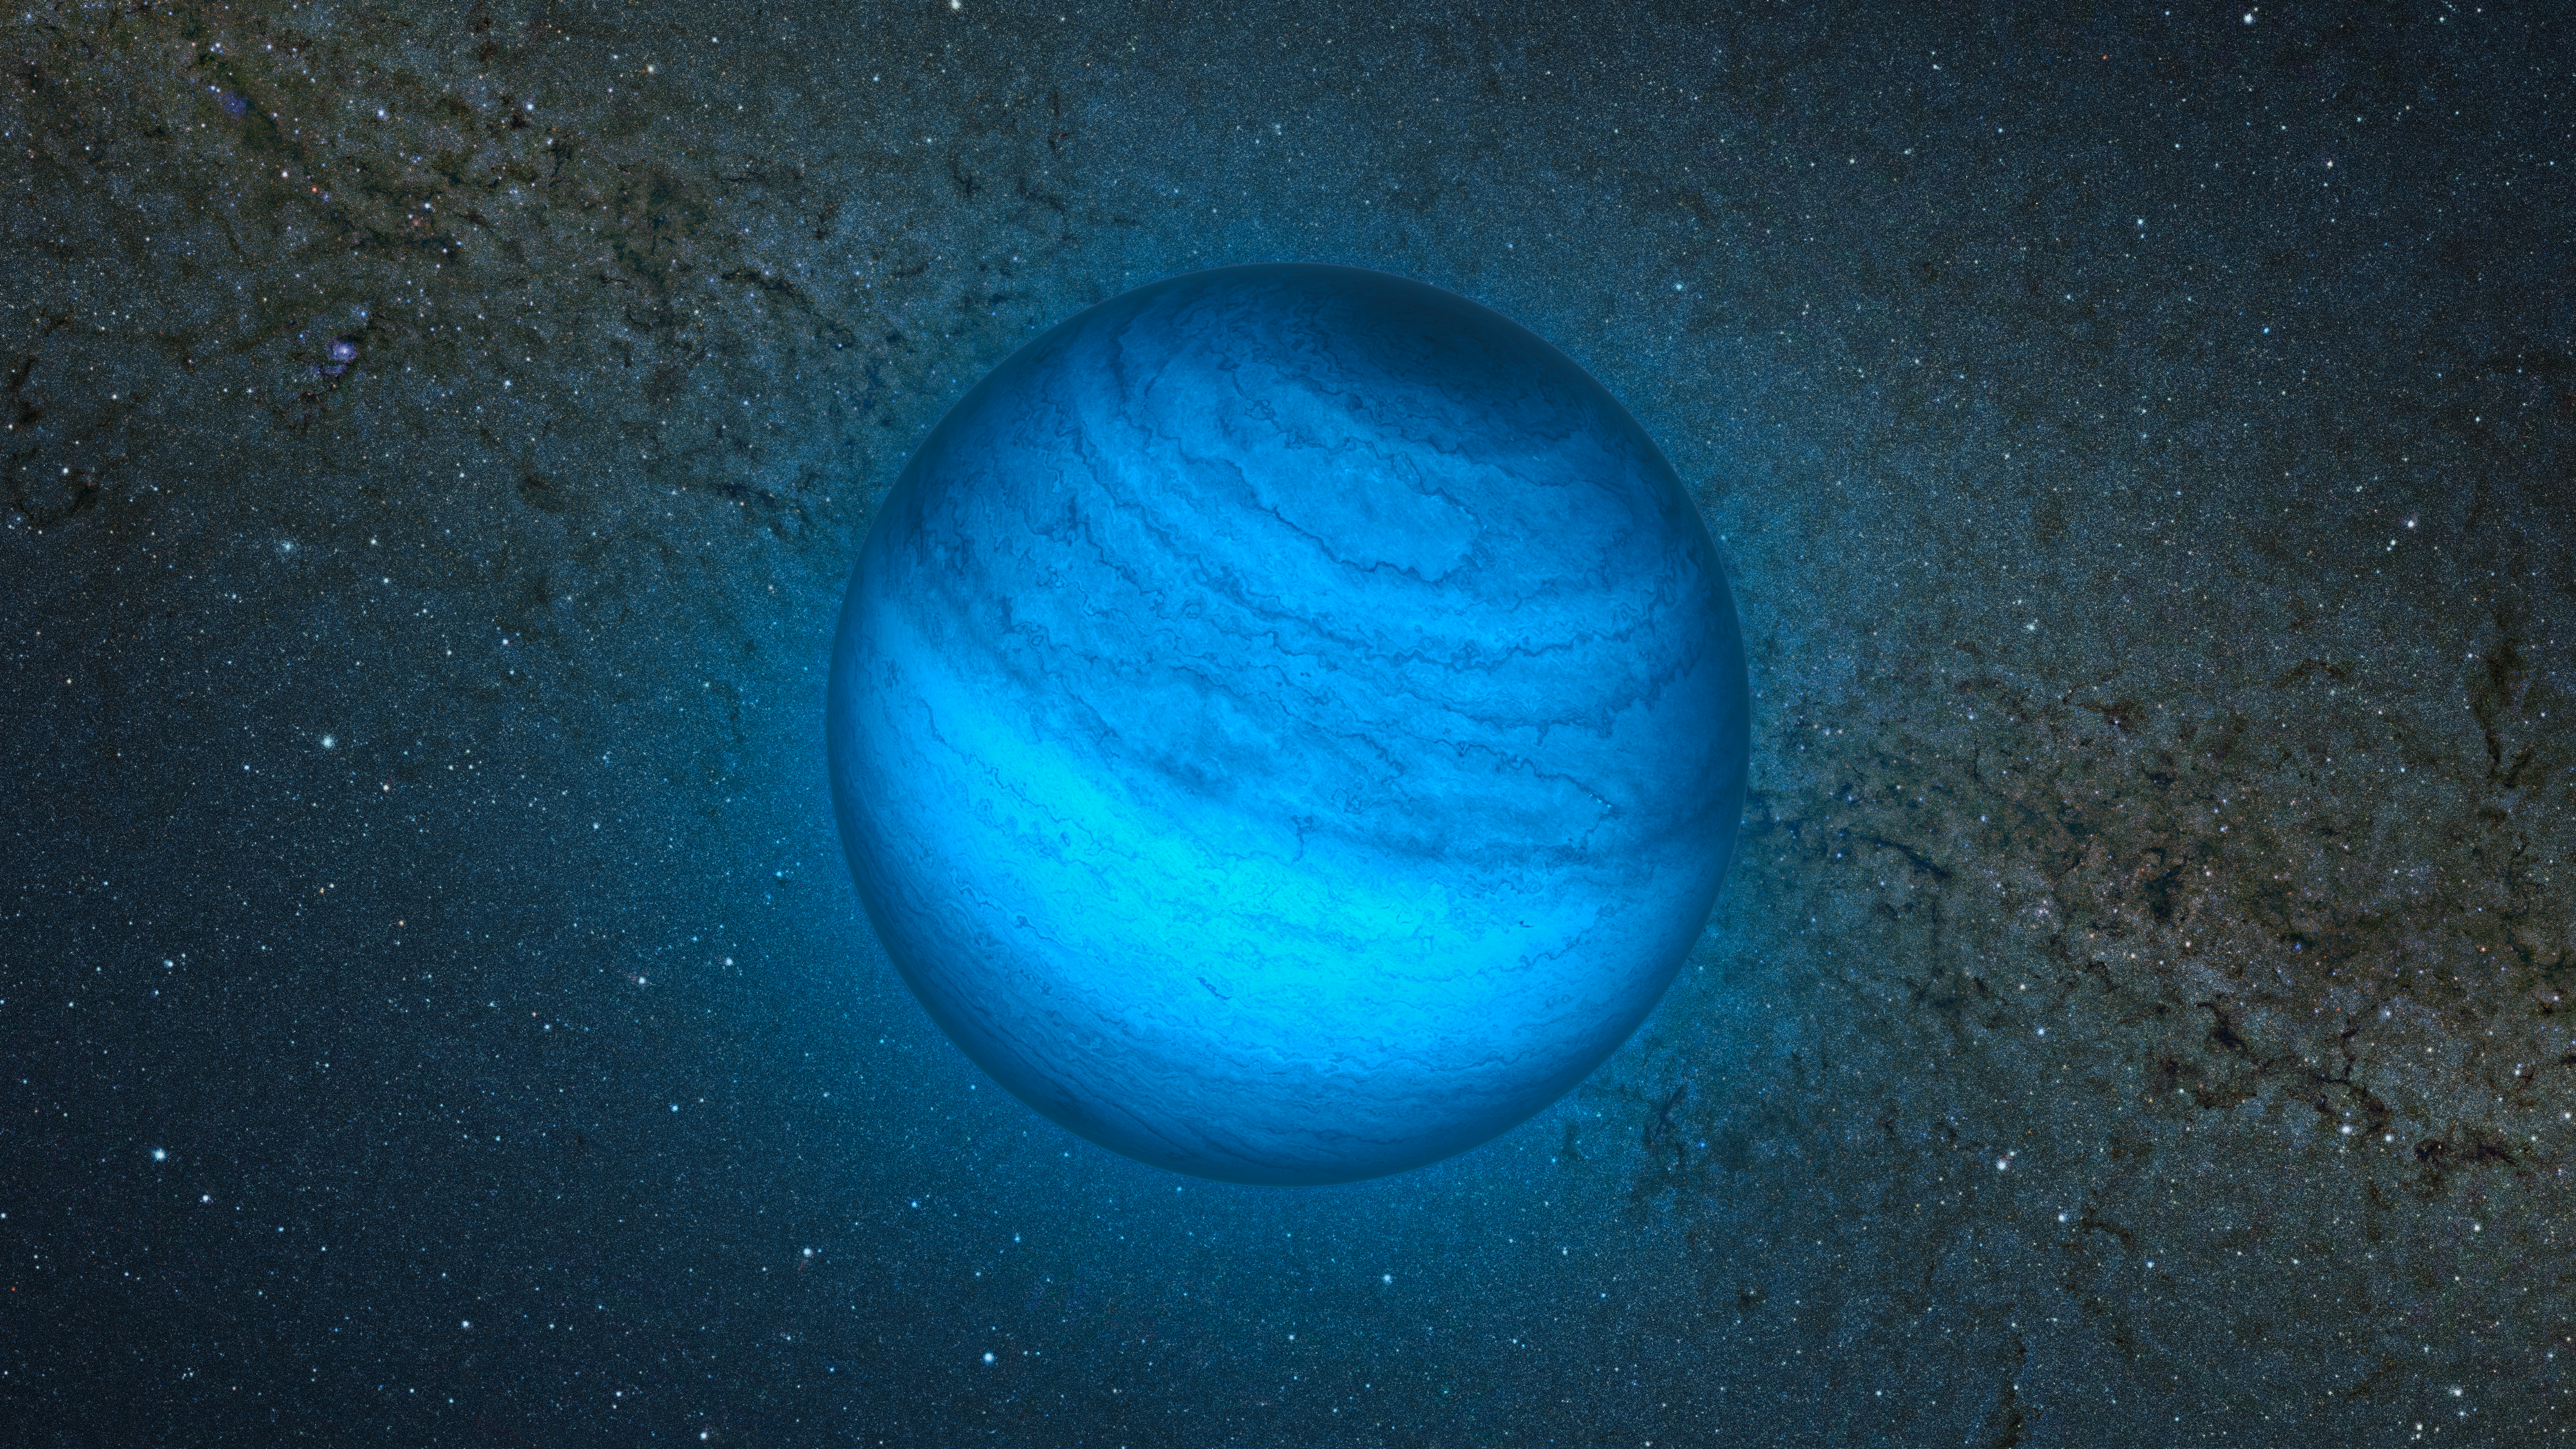

Artist’s impression of the free-floating planet CFBDSIR J214947.2-040308.9

This artist’s impression shows the free-floating planet CFBDSIR J214947.2-040308.9. This is the closest such object to the Solar System. It does not orbit a star and hence does not shine by reflected light; the faint glow it emits can only be detected in infrared light. Here we see an artist’s impression of an infrared view of the object with an image of the central parts of the Milky Way from the VISTA infrared survey telescope in the background. The object appears blueish in this near-infrared view because much of the light at longer infrared wavelengths is absorbed by methane and other molecules in the planet's atmosphere. In visible light the object is so cool that it would only shine dimly with a deep red colour when seen close-up.

Credit: ESO/L. Calçada/P. Delorme/R. Saito/VVV Consortium